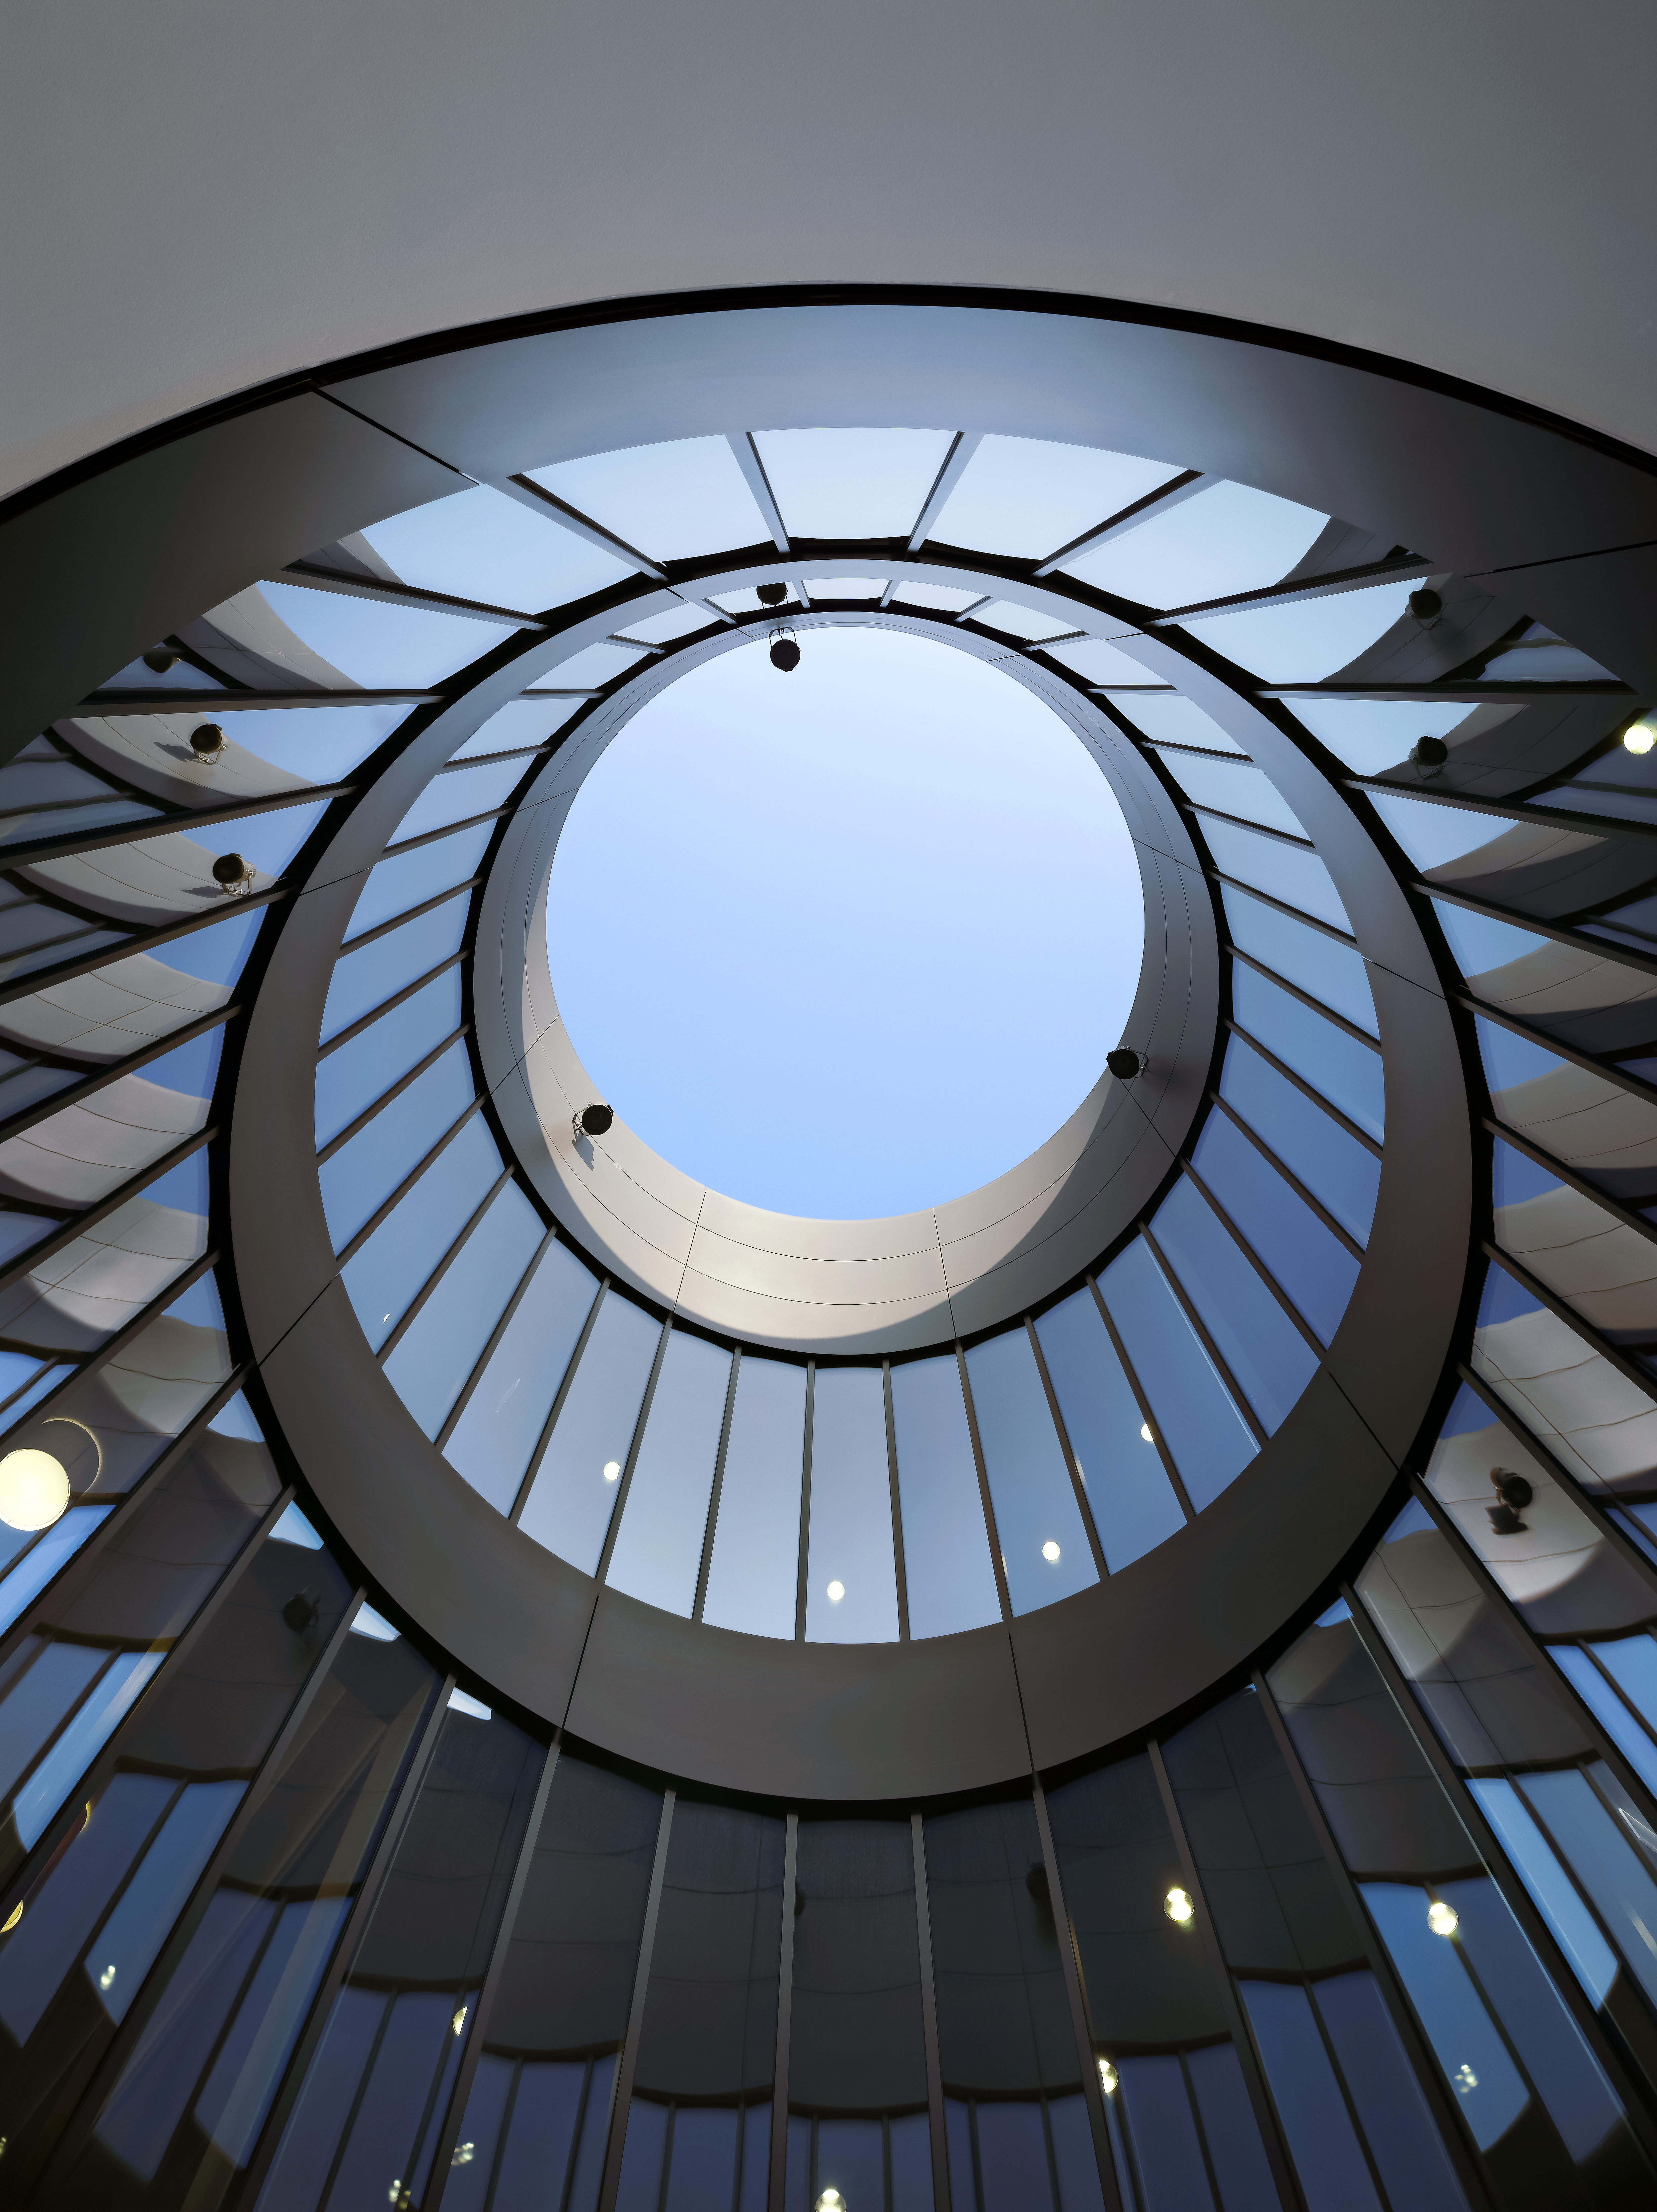

Courtyards and telescopes

A special design element of the new building of the ESO Headquarters in Garching, Germany, are the large courtyards, which bring natural light into the offices. The size of these courtyards resemble the sizes of the main mirrors of different ESO telescopes.

Credit: Roland Halbe/ESO